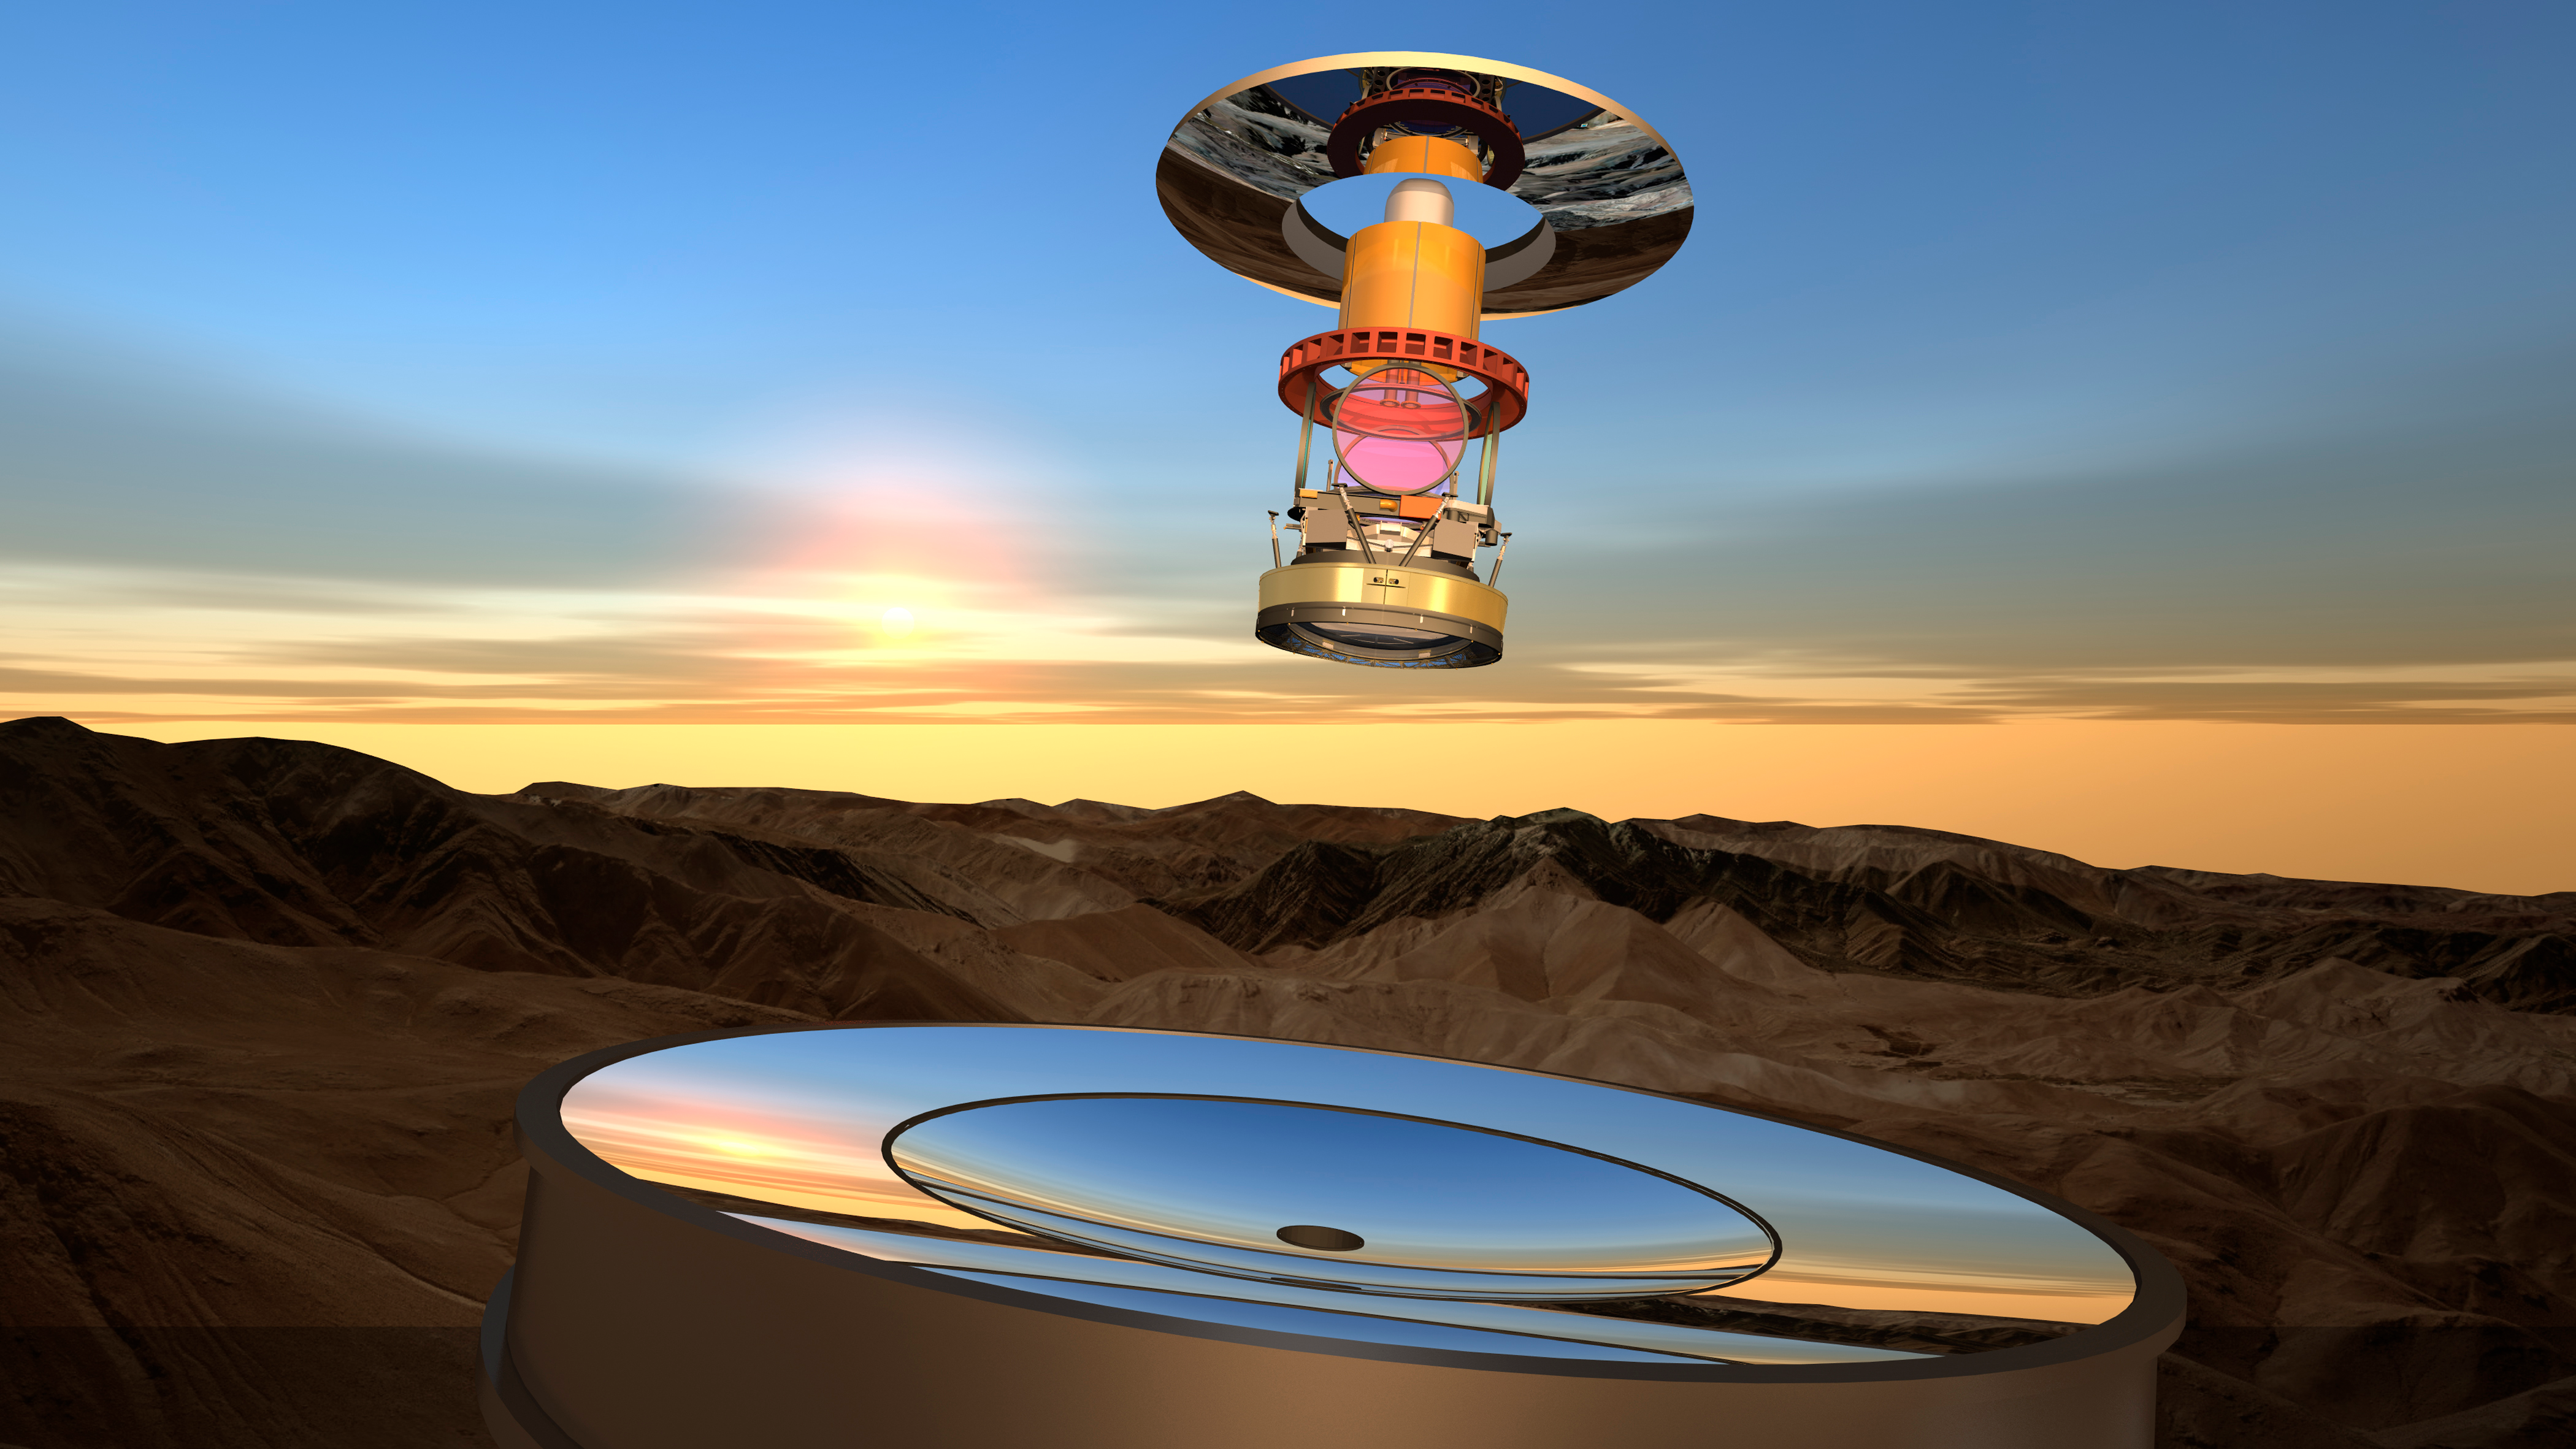

Optical Elements at Sunset

The optical elements of the LSST appear suspended over the coplanar primary/tertiary mirror. The secondary mirror, camera lenses and filters are also visible.

Credit: Todd Mason, Mason Productions Inc./Rubin Observatory/ NSF/ AURA